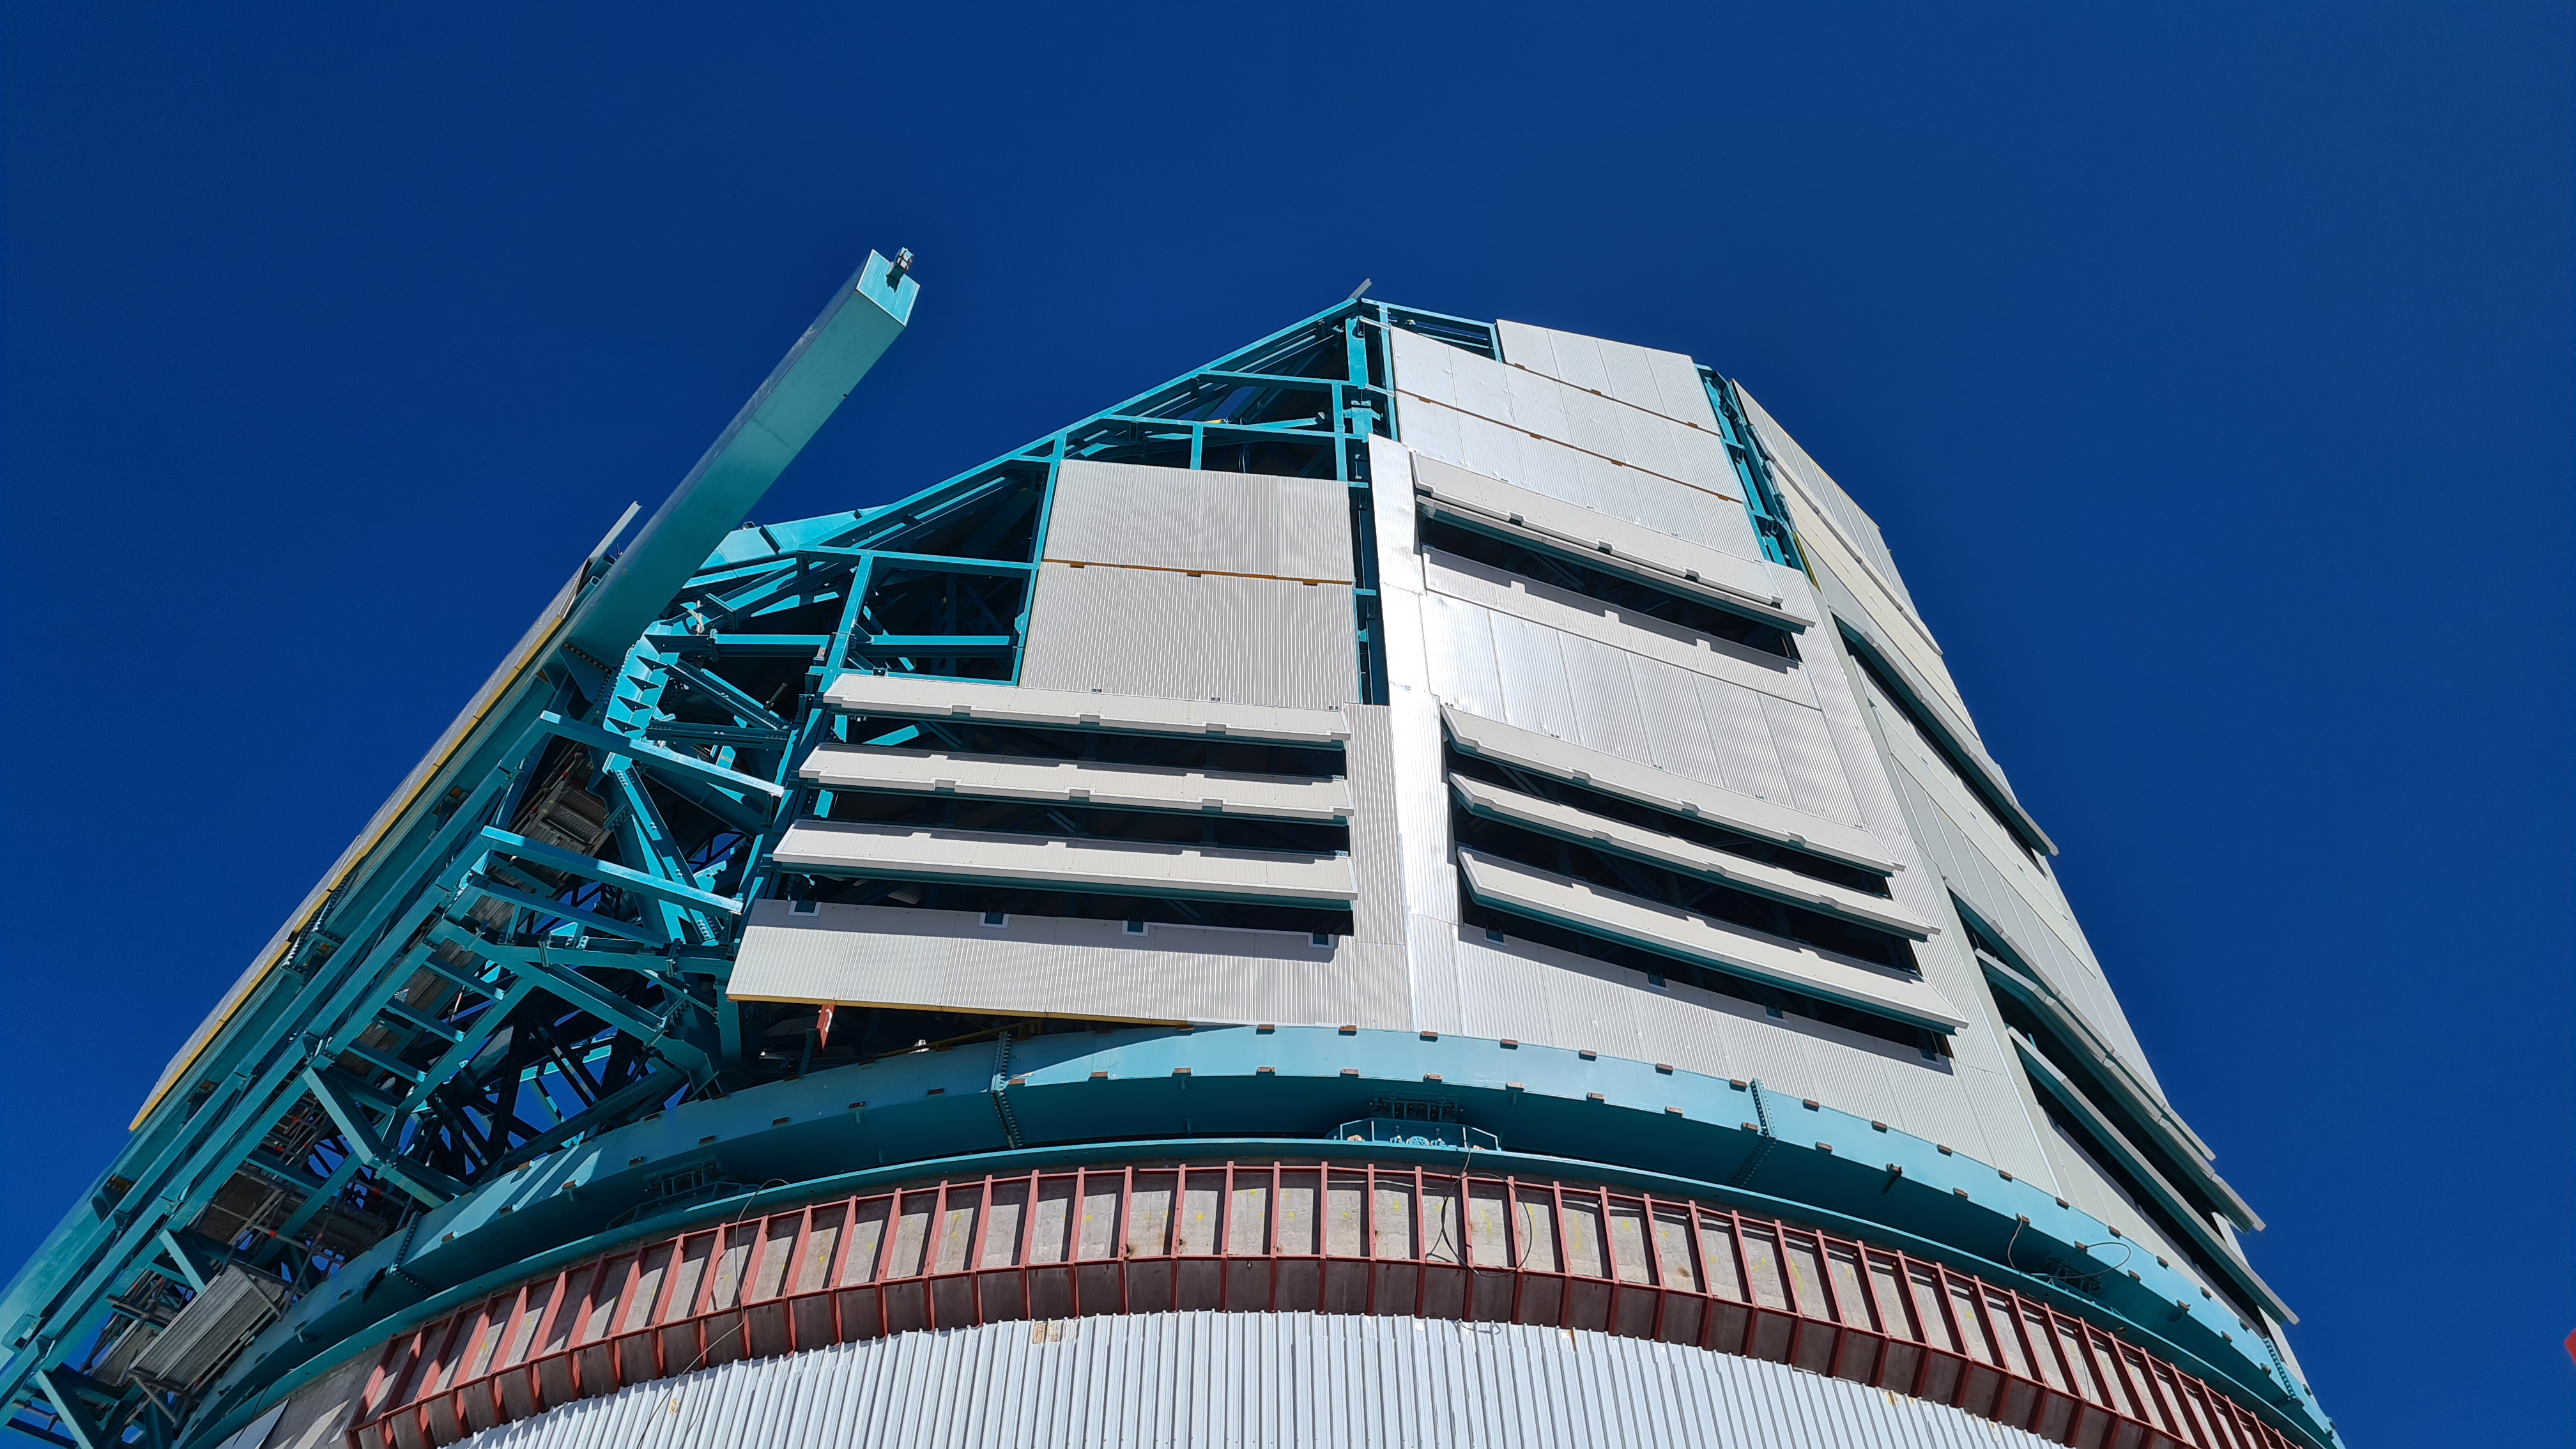

Summit Inspection #2

The second inspection of the facilities and equipment on Cerro Pachón took place on April 14th—these inspections will occur on a regular basis until work can resume on the summit. Minor maintenance tasks included re-inflating the airbag cushions for the Primary/Tertiary Mirror (M1M3), applying protective grease and oil the Dome track and bogies, and adjusting jacks that hold in place heavy elements of the partially assembled Telescope Mount Assembly (TMA).

Credit: Rubin Observatory/NSF/AURA